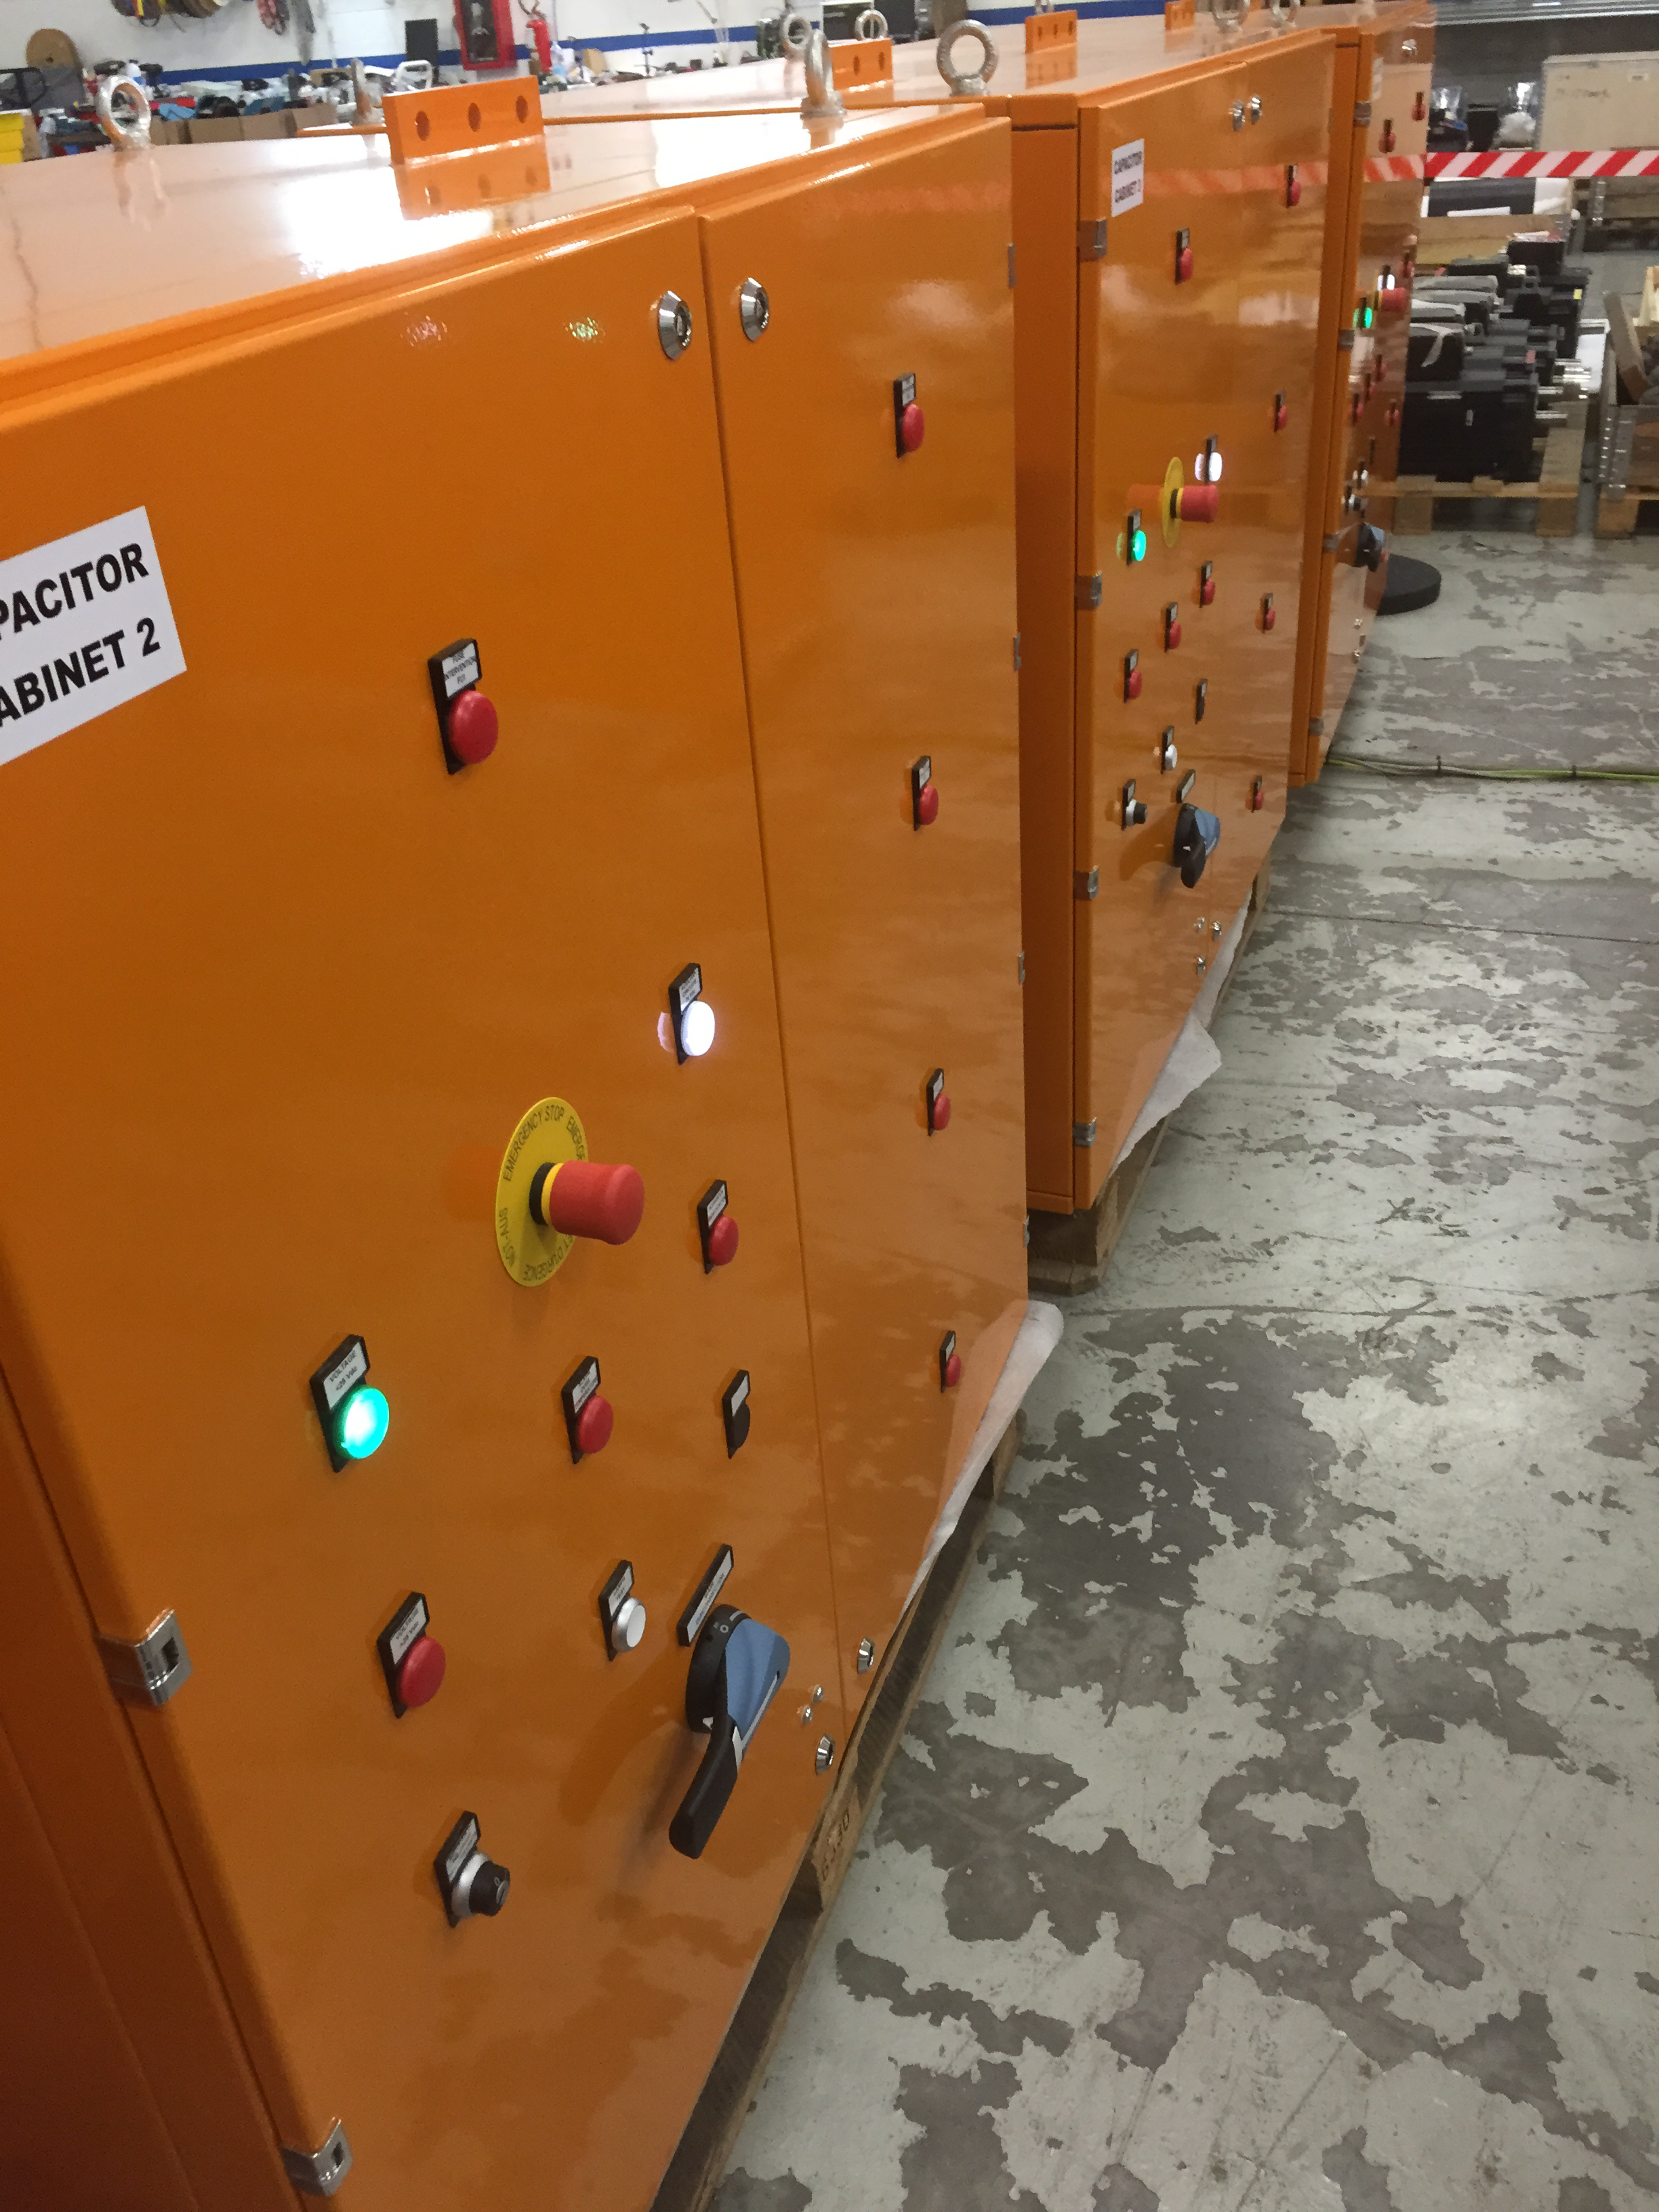

Capacitor Banks

The silent azimuth and elevation linear drives will operate using magnet assemblies that have been installed on the drive arcs, and the DC power to run the motors will be supplied by these large capacitor banks.

Credit: Rubin Observatory/NSF/AURA